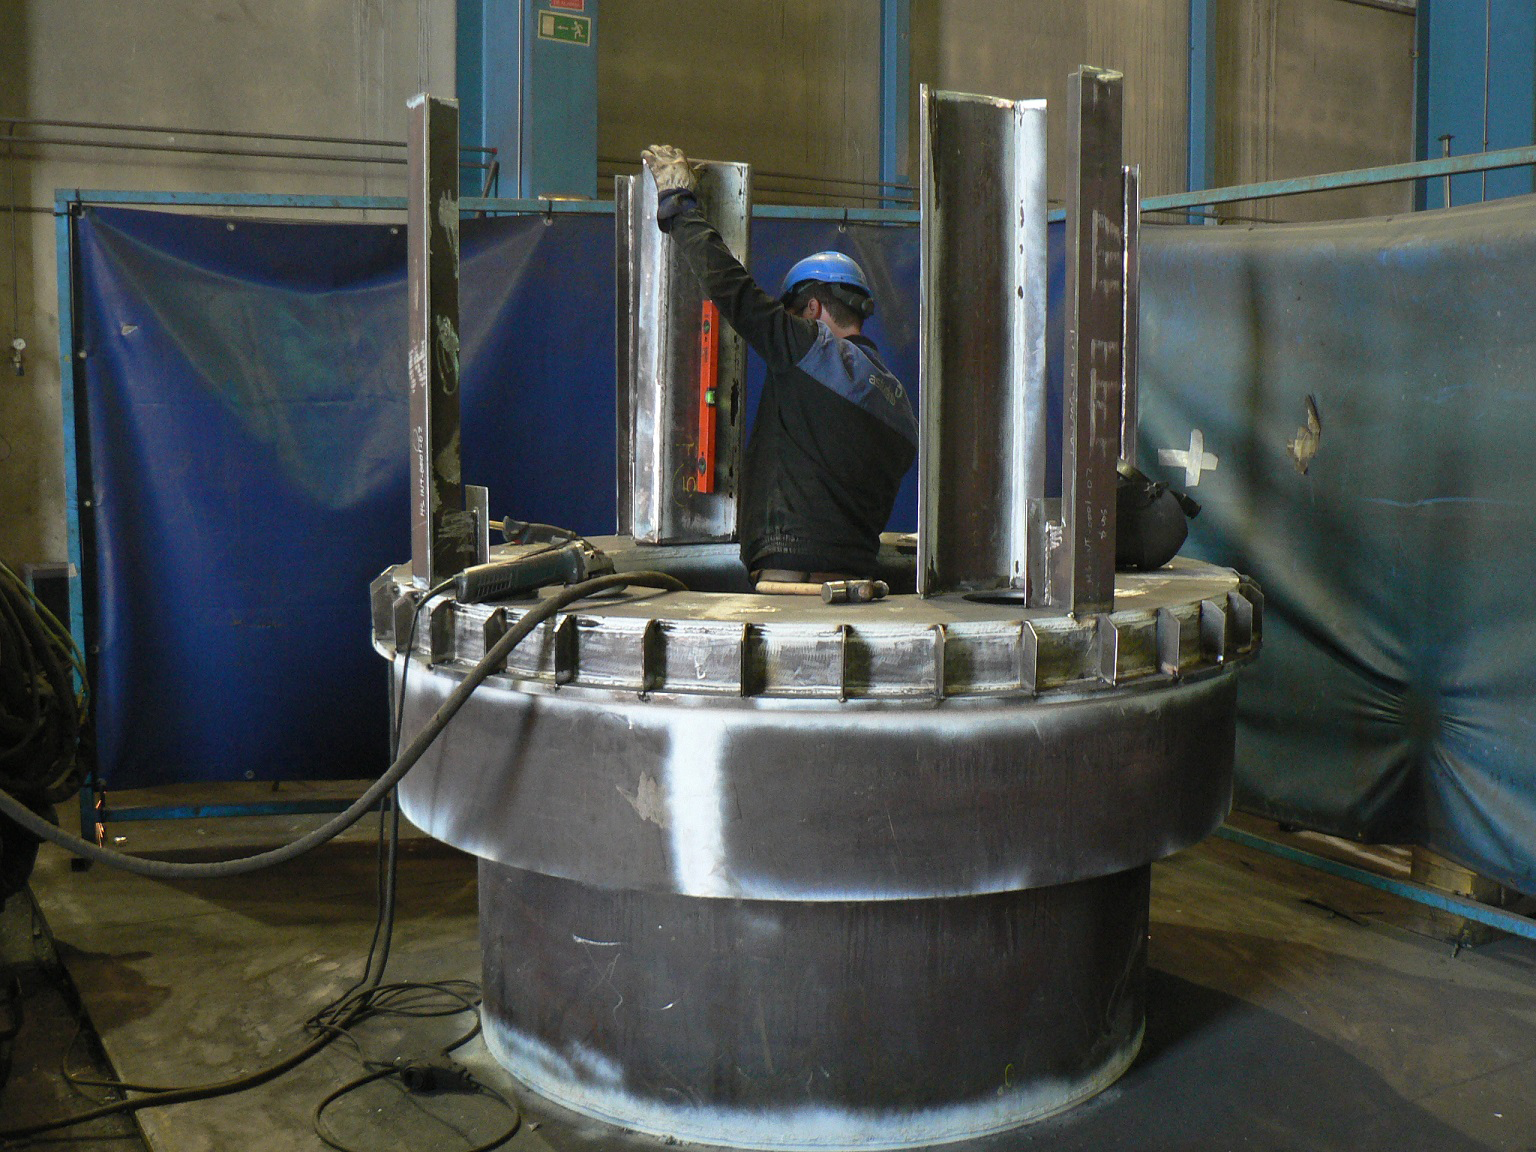

Progress on the TMA at Astrufeito

The telescope mount is rapidly being assembled in the factory at Astrufeito

Credit: Rubin Observatory/NSF/AURA